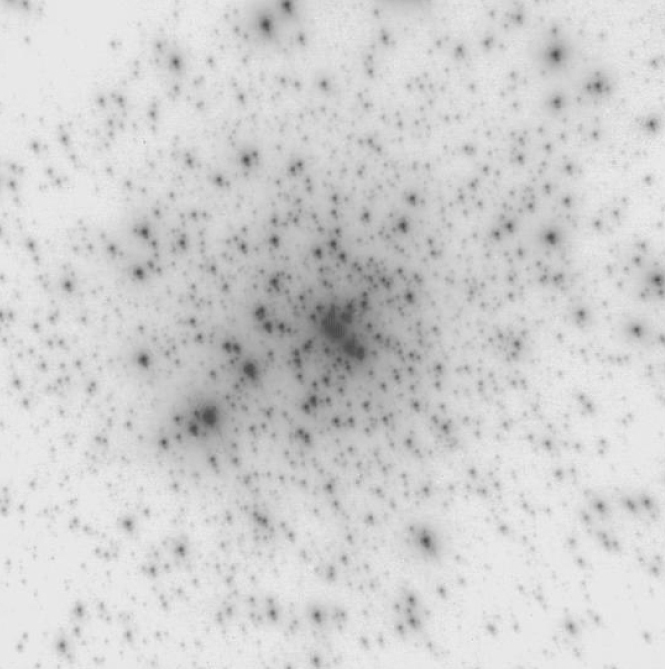

The central star cluster in 30 Doradus in the LMC

The image shows the central cluster in the 30 Doradus HII region in the Large Magellanic Cloud (LMC), a satellite of our Milky Way Galaxy. It was obtained by NAOS-CONICA in the infrared K-band during a 600 second exposure. The field shown here measures 15 x 15 arcsec 2.

Credit: ESO